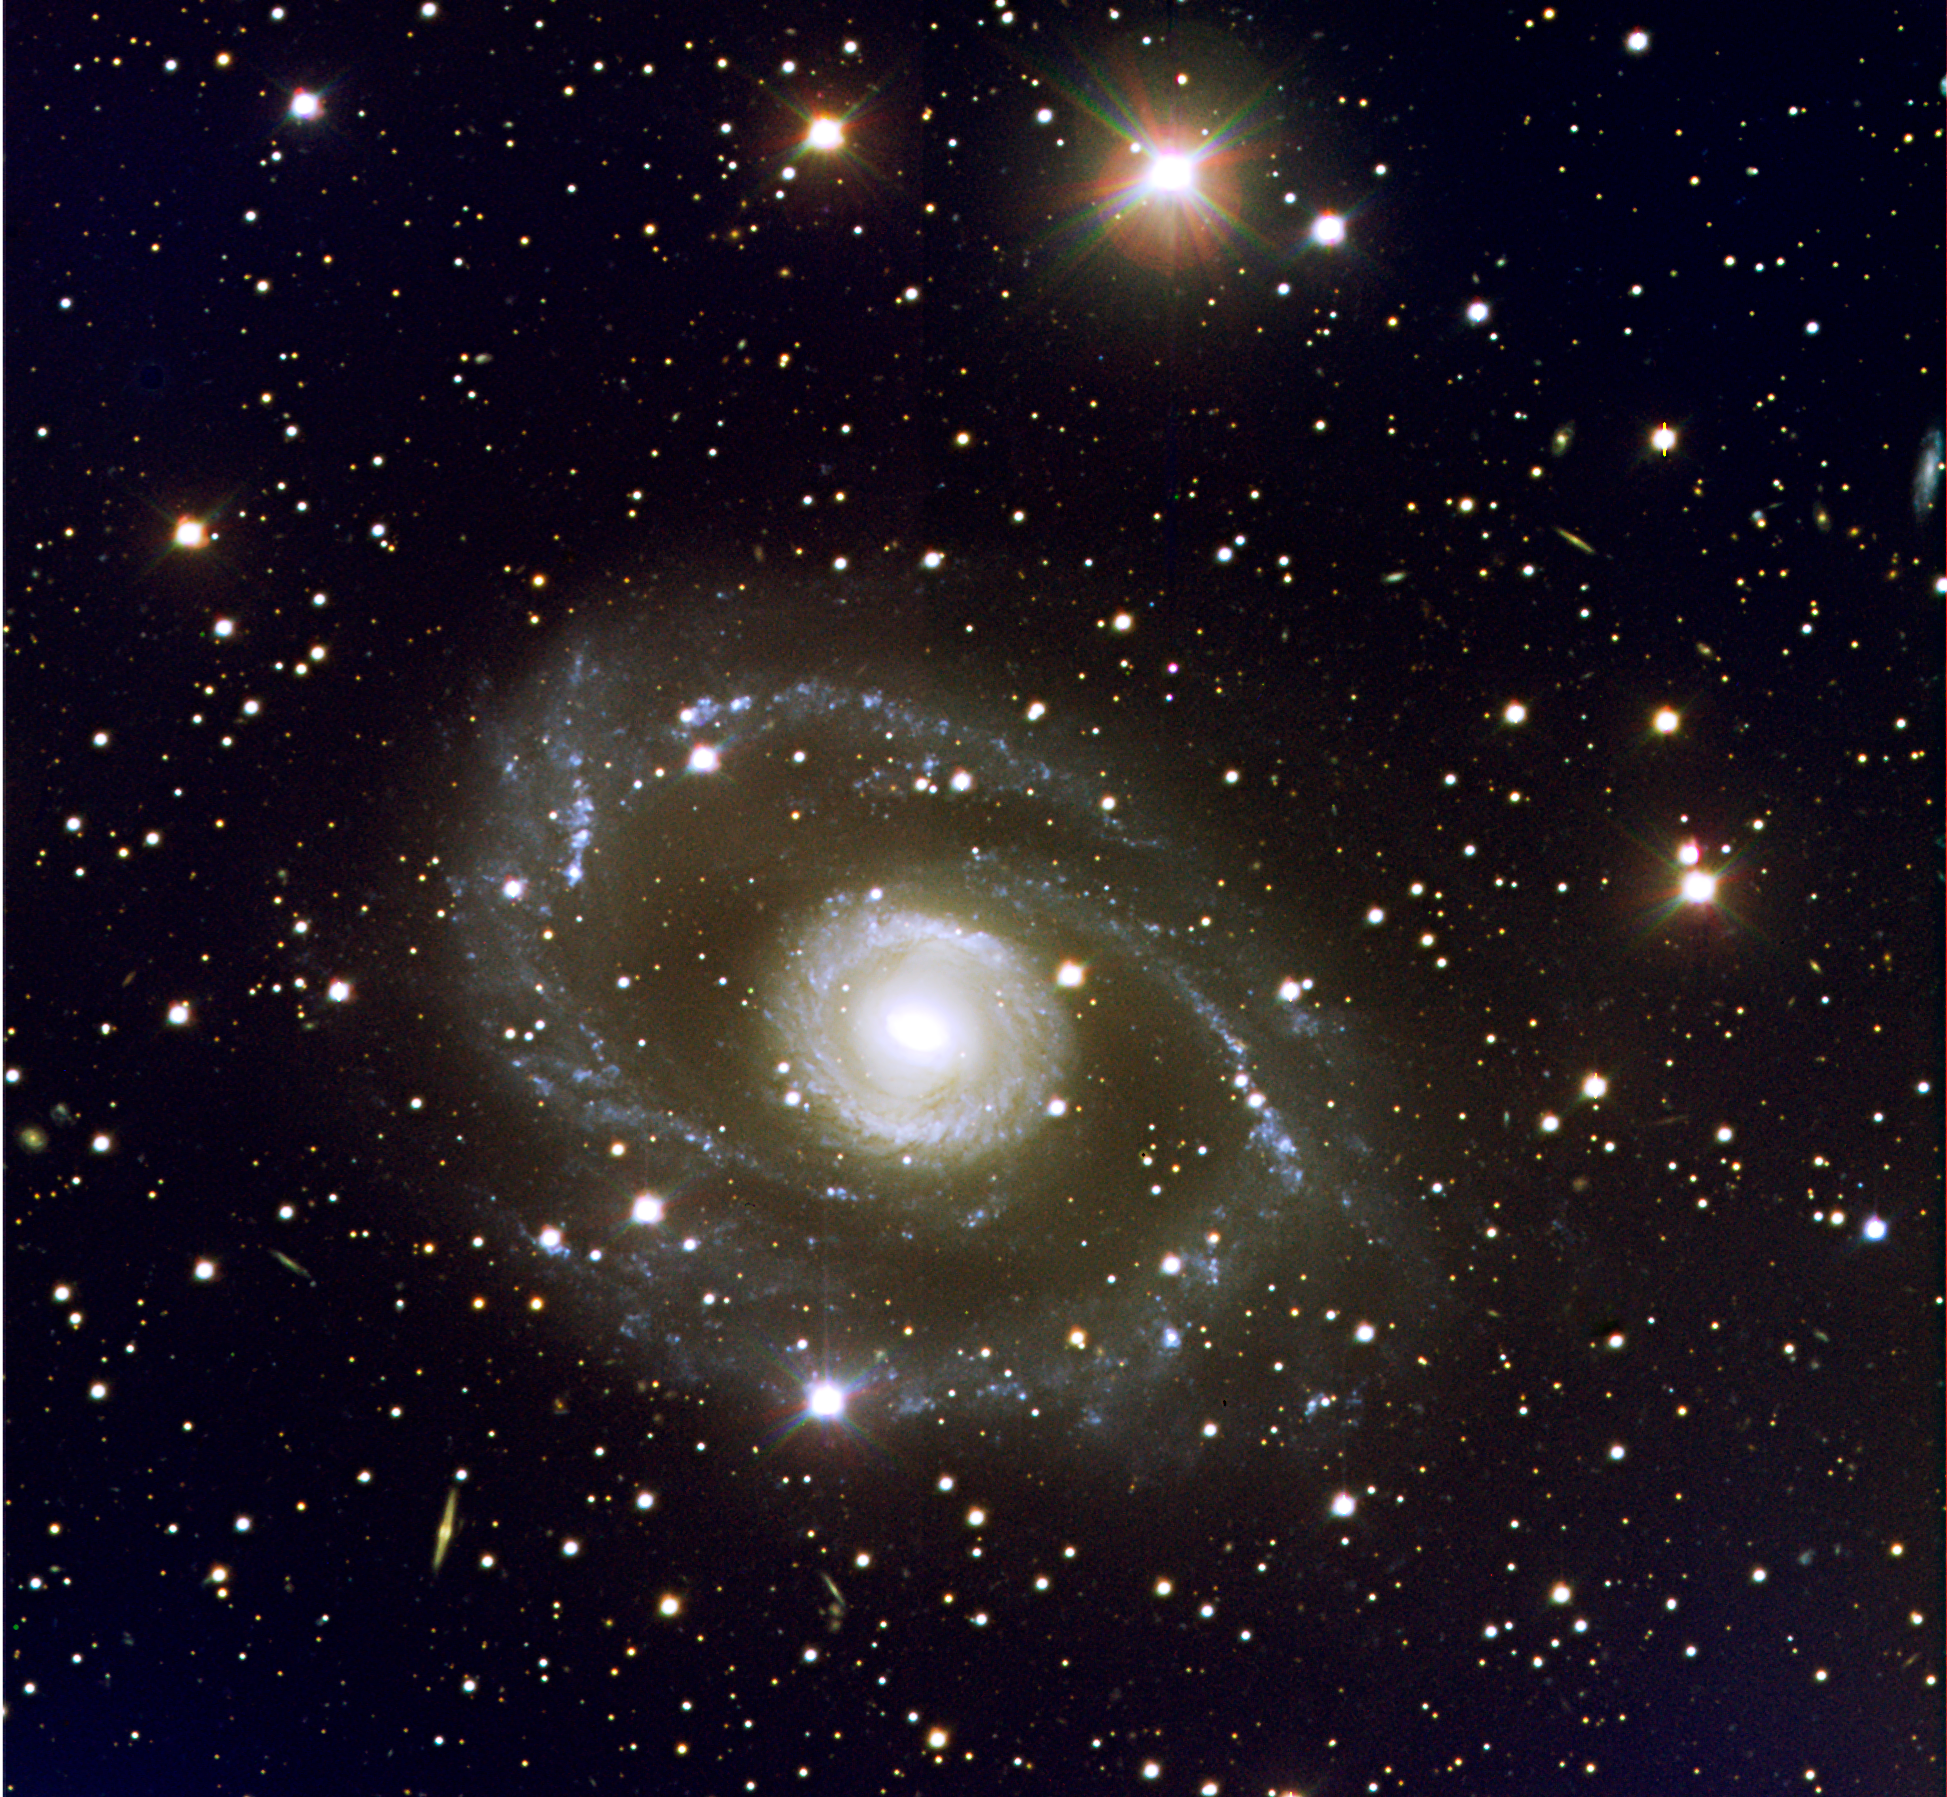

The spectacular spiral galaxy ESO 269-G57

Located about 155 million light-years away towards the southern constellation Centaurus (the Centaur), ESO 269-G57 is a spectacular spiral galaxy of symmetrical shape that belongs to a well-known cluster of galaxies seen in this direction. An inner 'ring', of several tightly wound spiral arms, surrounded by two outer ones that appear to split into several branches, are clearly visible. Many blue and diffuse objects are seen — most are star-forming regions. ESO 269-G57 extends over about 4 arc minutes in the sky, corresponding to nearly 200,000 light-years across. Resembling a large fleet of spaceships, many other faint, distant galaxies are visible in the background.Obtained with VLT ANTU and FORS1 in the morning of March 27, 1999. The full field measures 6.8 x 6.8 arcmin2. North is up and East is to the left. The image is based on data collected in the B, V, R and H-alpha filters, for a total exposure time of a little over one hour (64 min). The data were extracted from the ESO Science Archive and further processed by Henri Boffin (ESO).

Credit: ESO